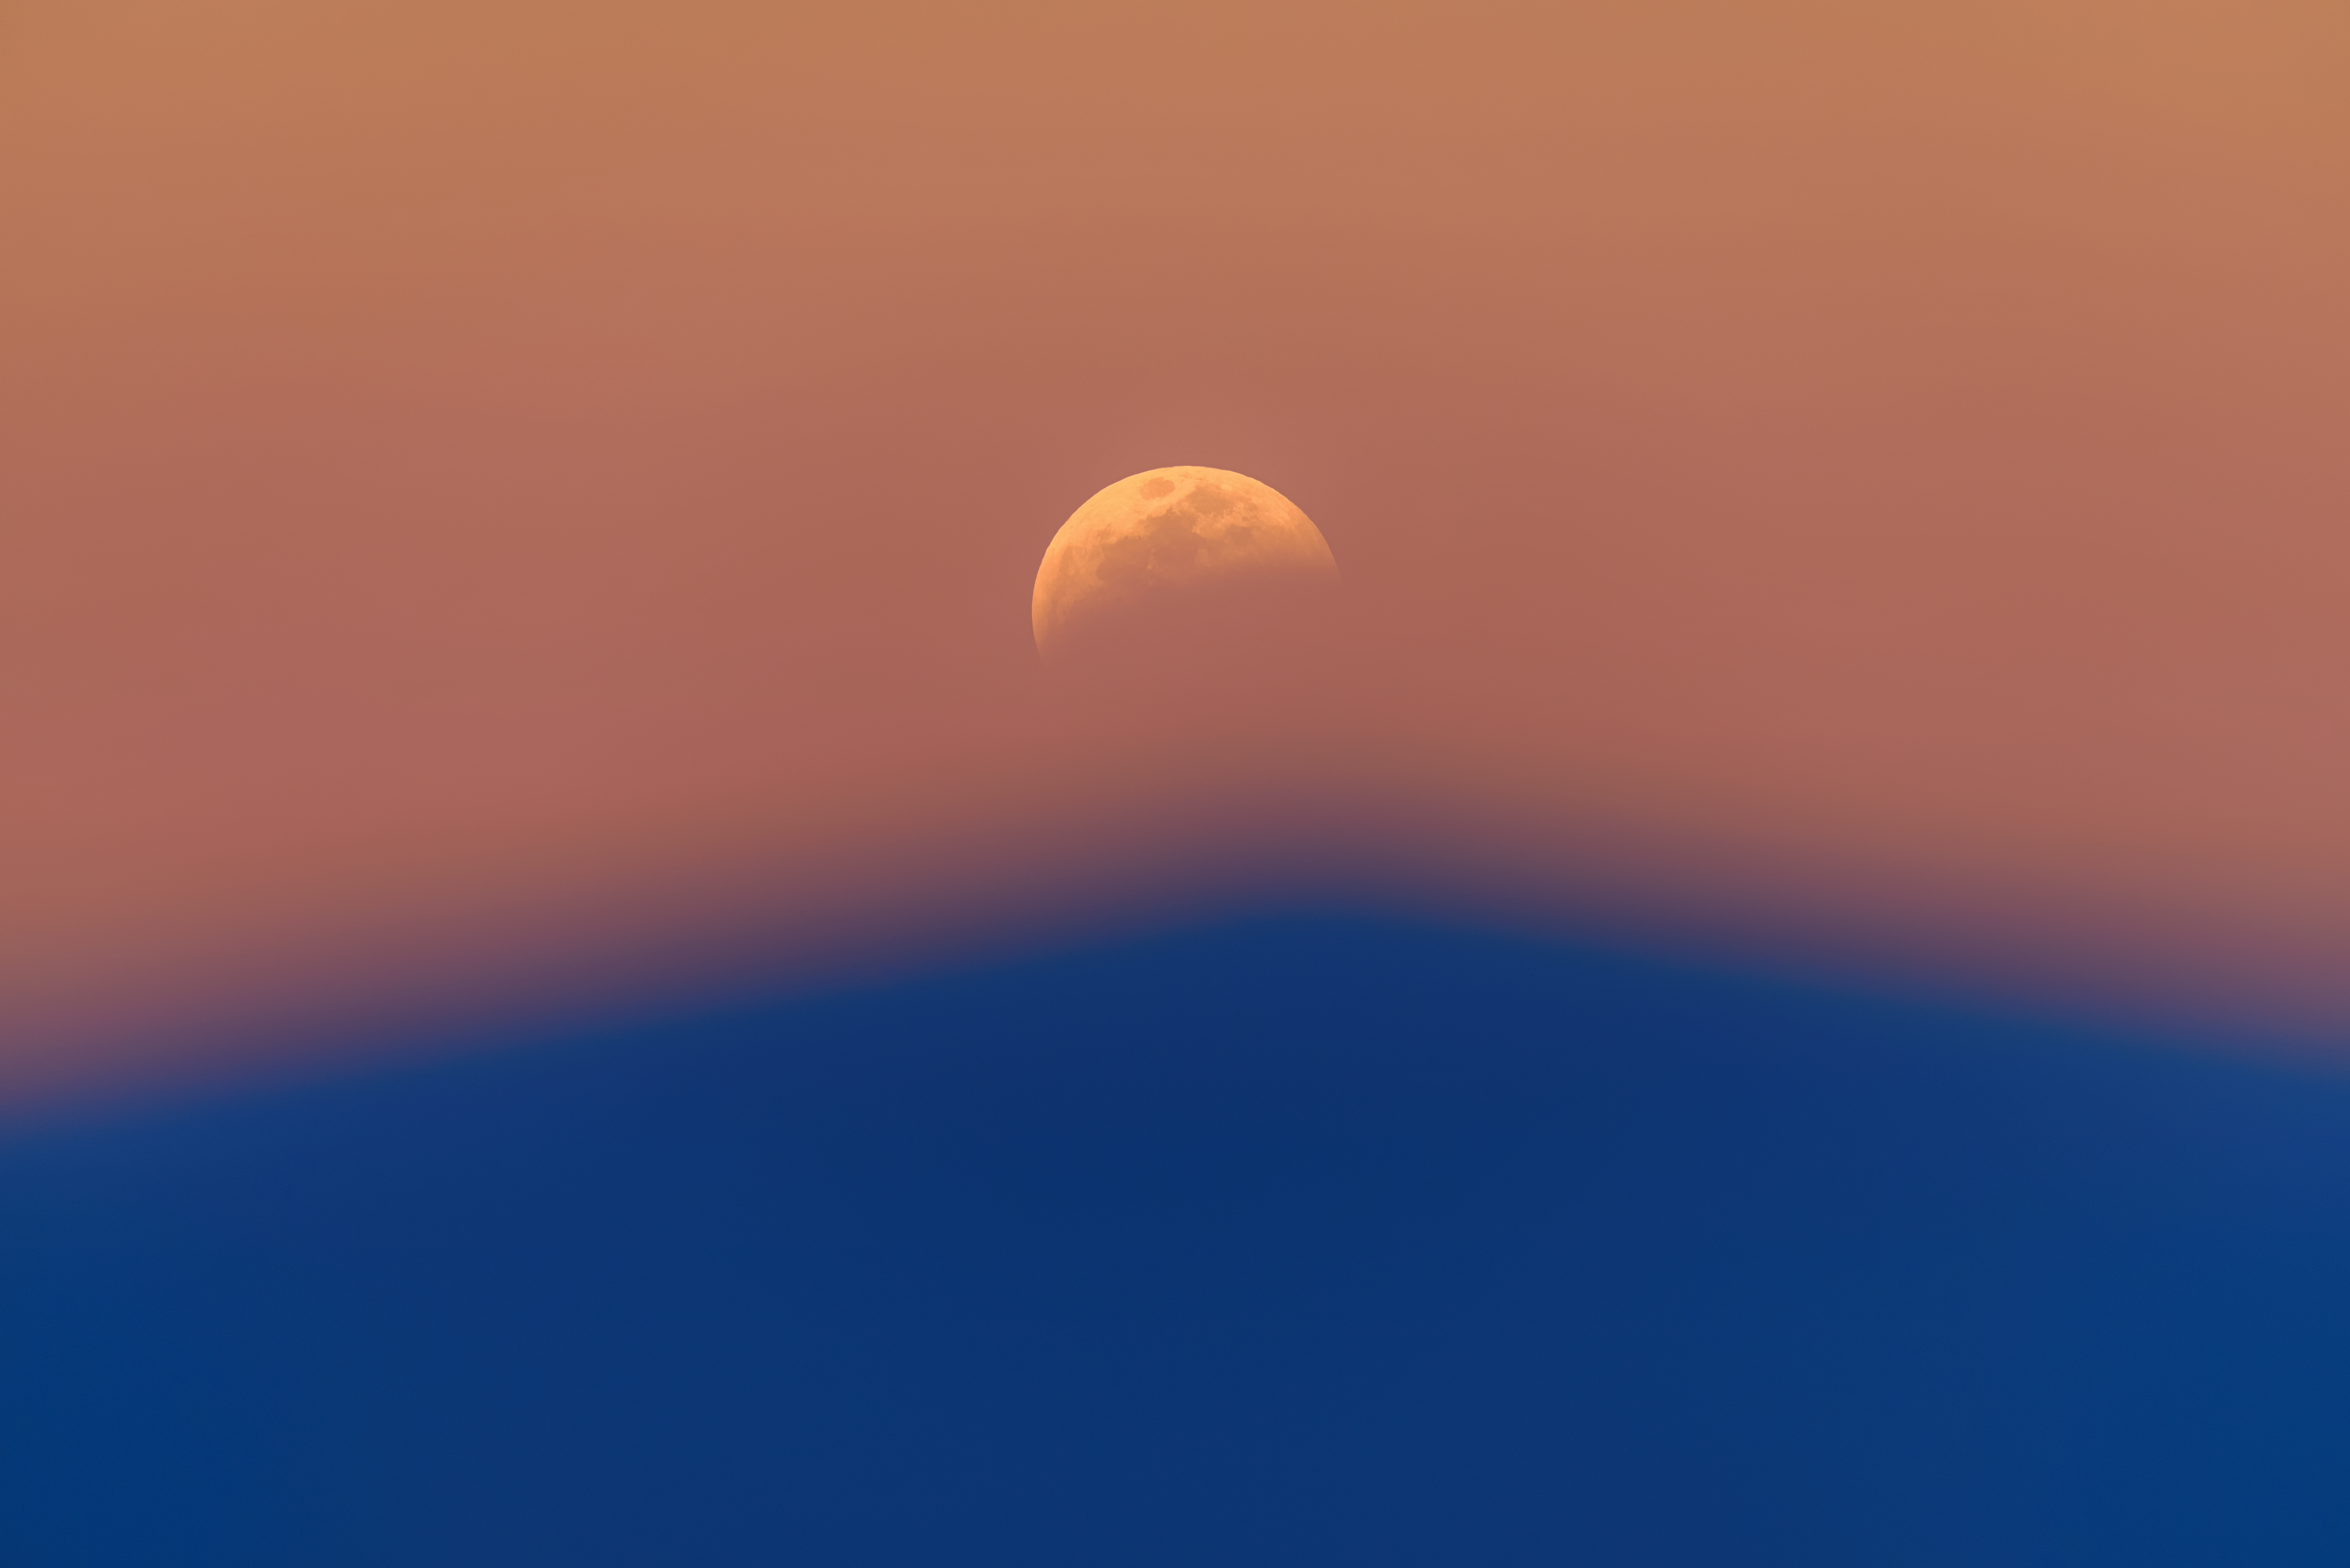

Masked in Shadows

Gently rising above the horizon the Moon emerges, thinly veiled in the colors of Earth’s atmosphere. Although not apparent at first, a lunar eclipse is in the works; as the Moon glides “behind” the Earth, the Sun casts the shadow of Earth on the lunar surface. A lunar eclipse can last for several hours, and can be seen from anywhere on Earth where the Moon is above the horizon. This image was captured on 20 January 2019 from a high mountainous perch where Gemini North, one half of the International Gemini Observatory, operated by NSF NOIRLab, is located in Hawai‘i. Being near the summit enabled not only a perfect view of this lunar eclipse, but also the bluish shadow of Maunakea beneath.

Credit: International Gemini Observatory/NOIRLab/NSF/AURA/J. Chu